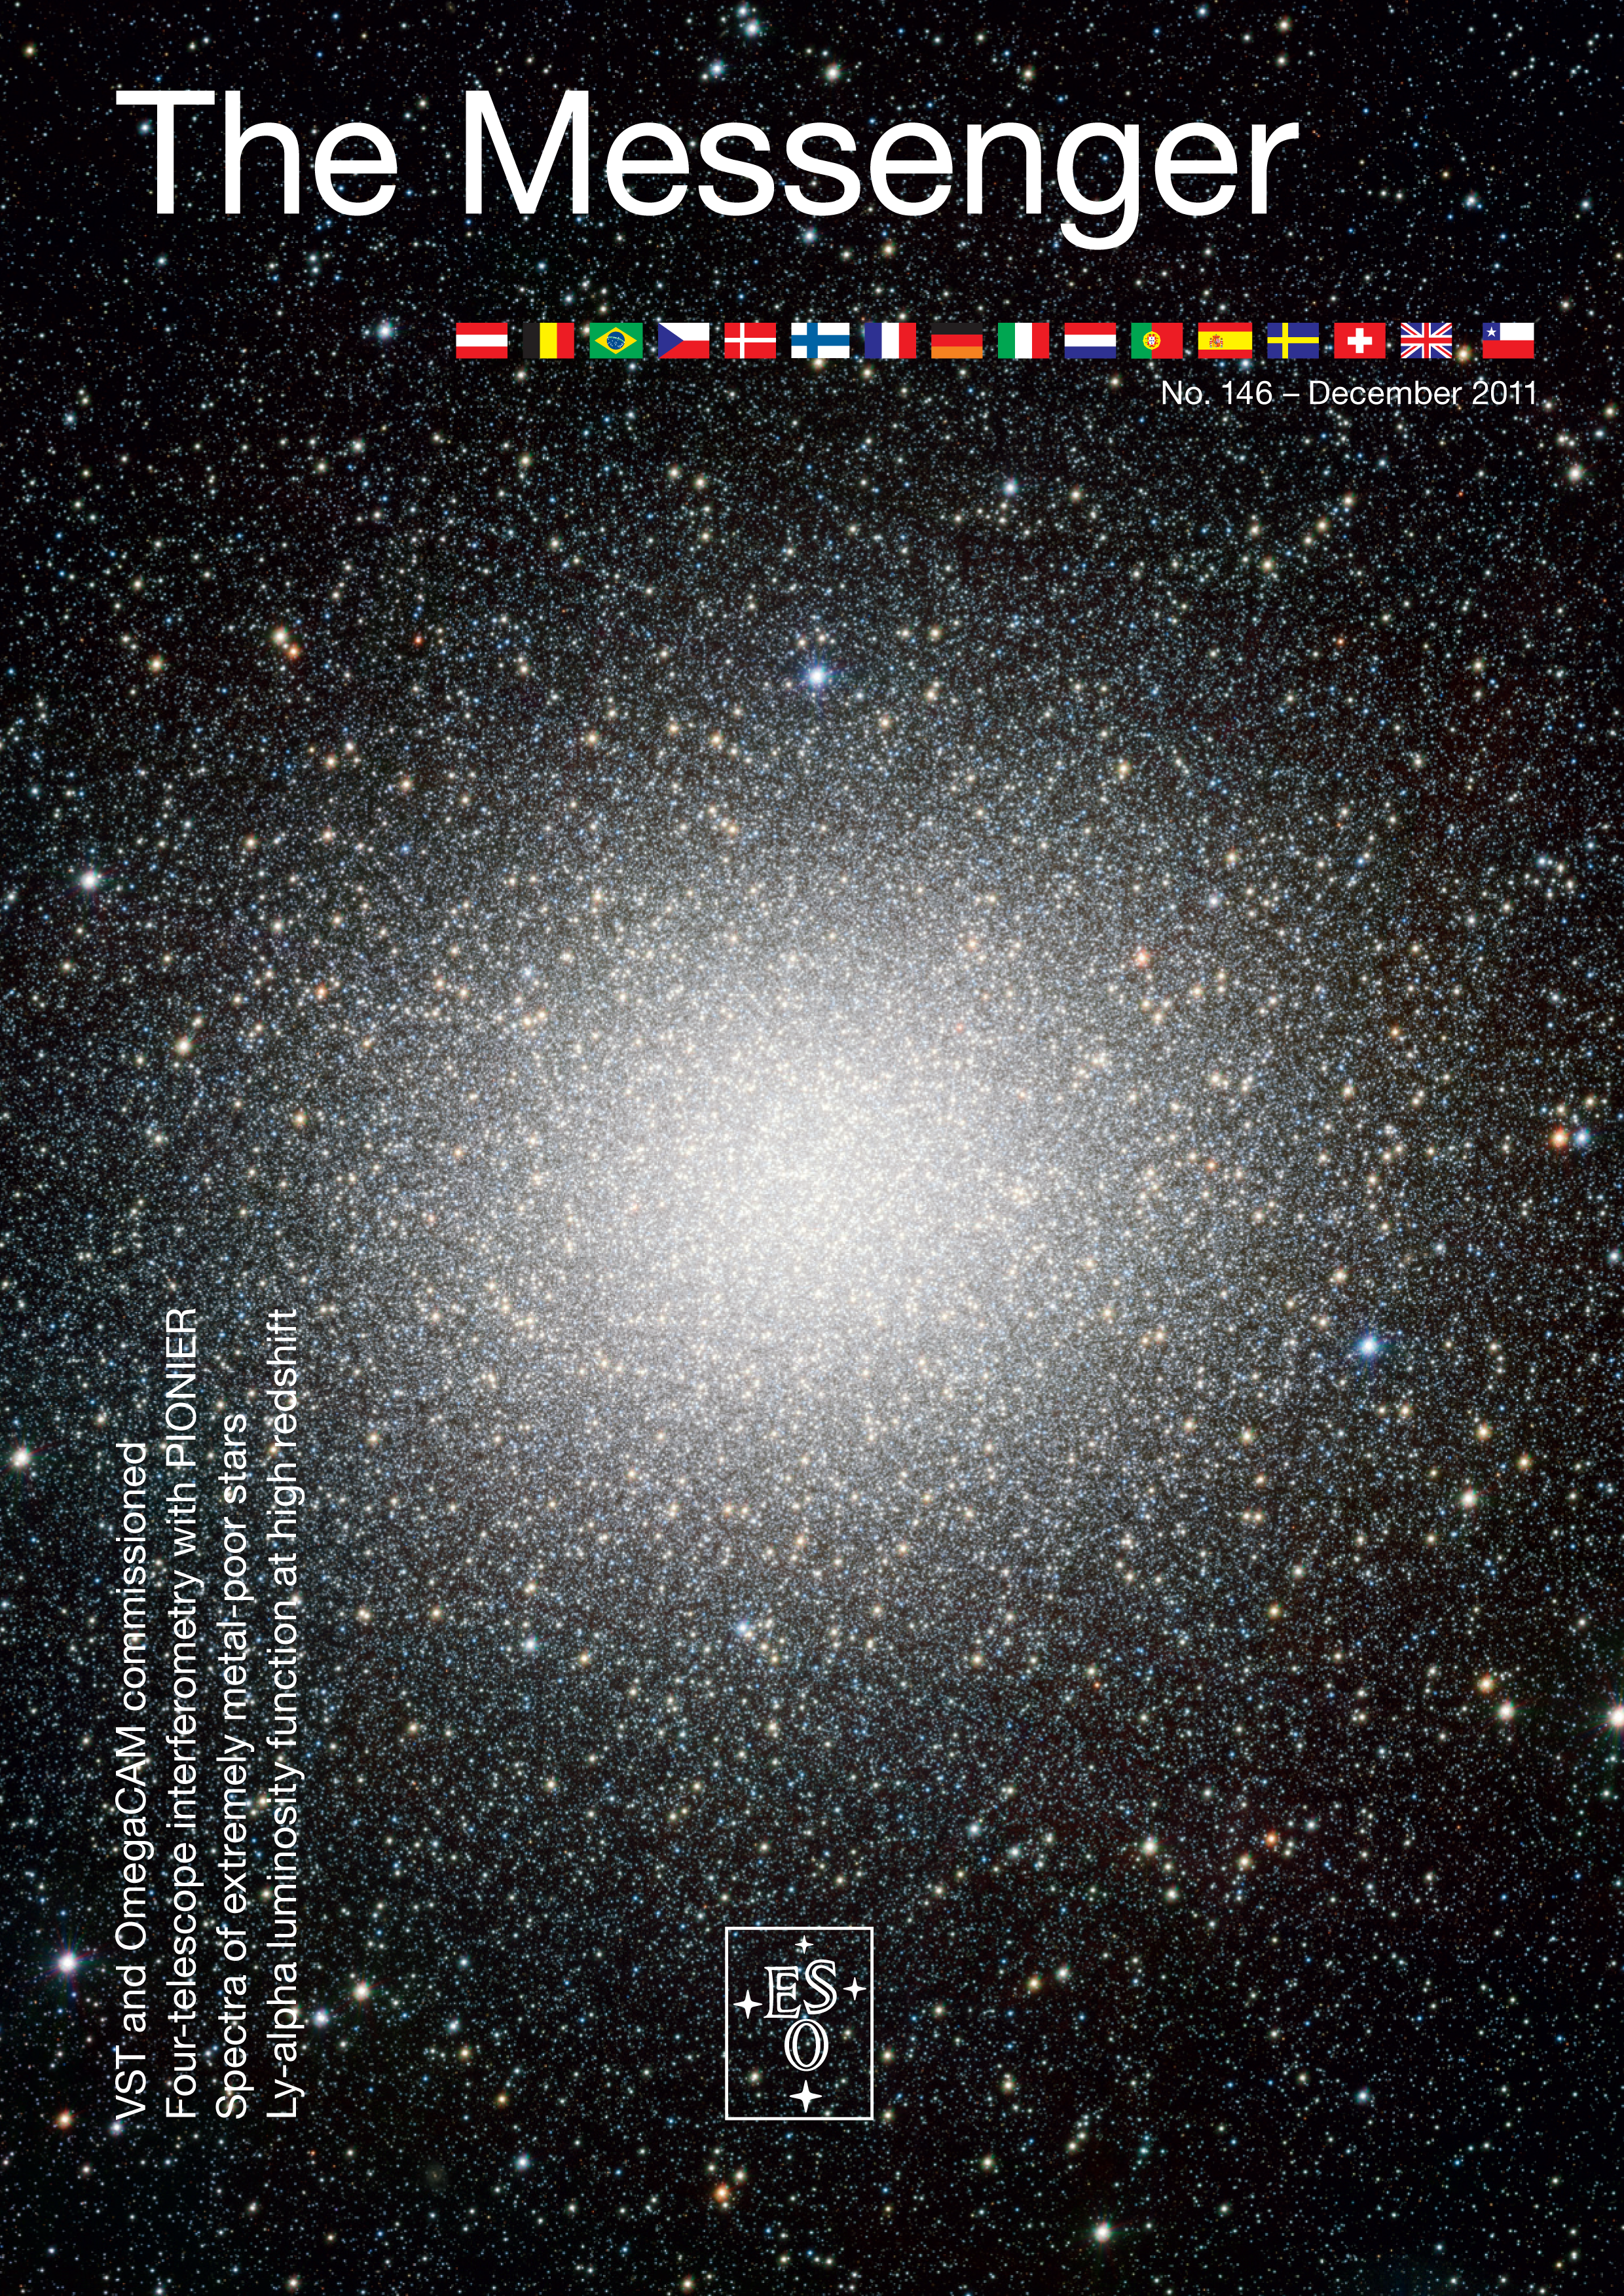

Messenger issue 146

Published in December 2011. The PDF for download is available in the products archive.

Credit: ESO